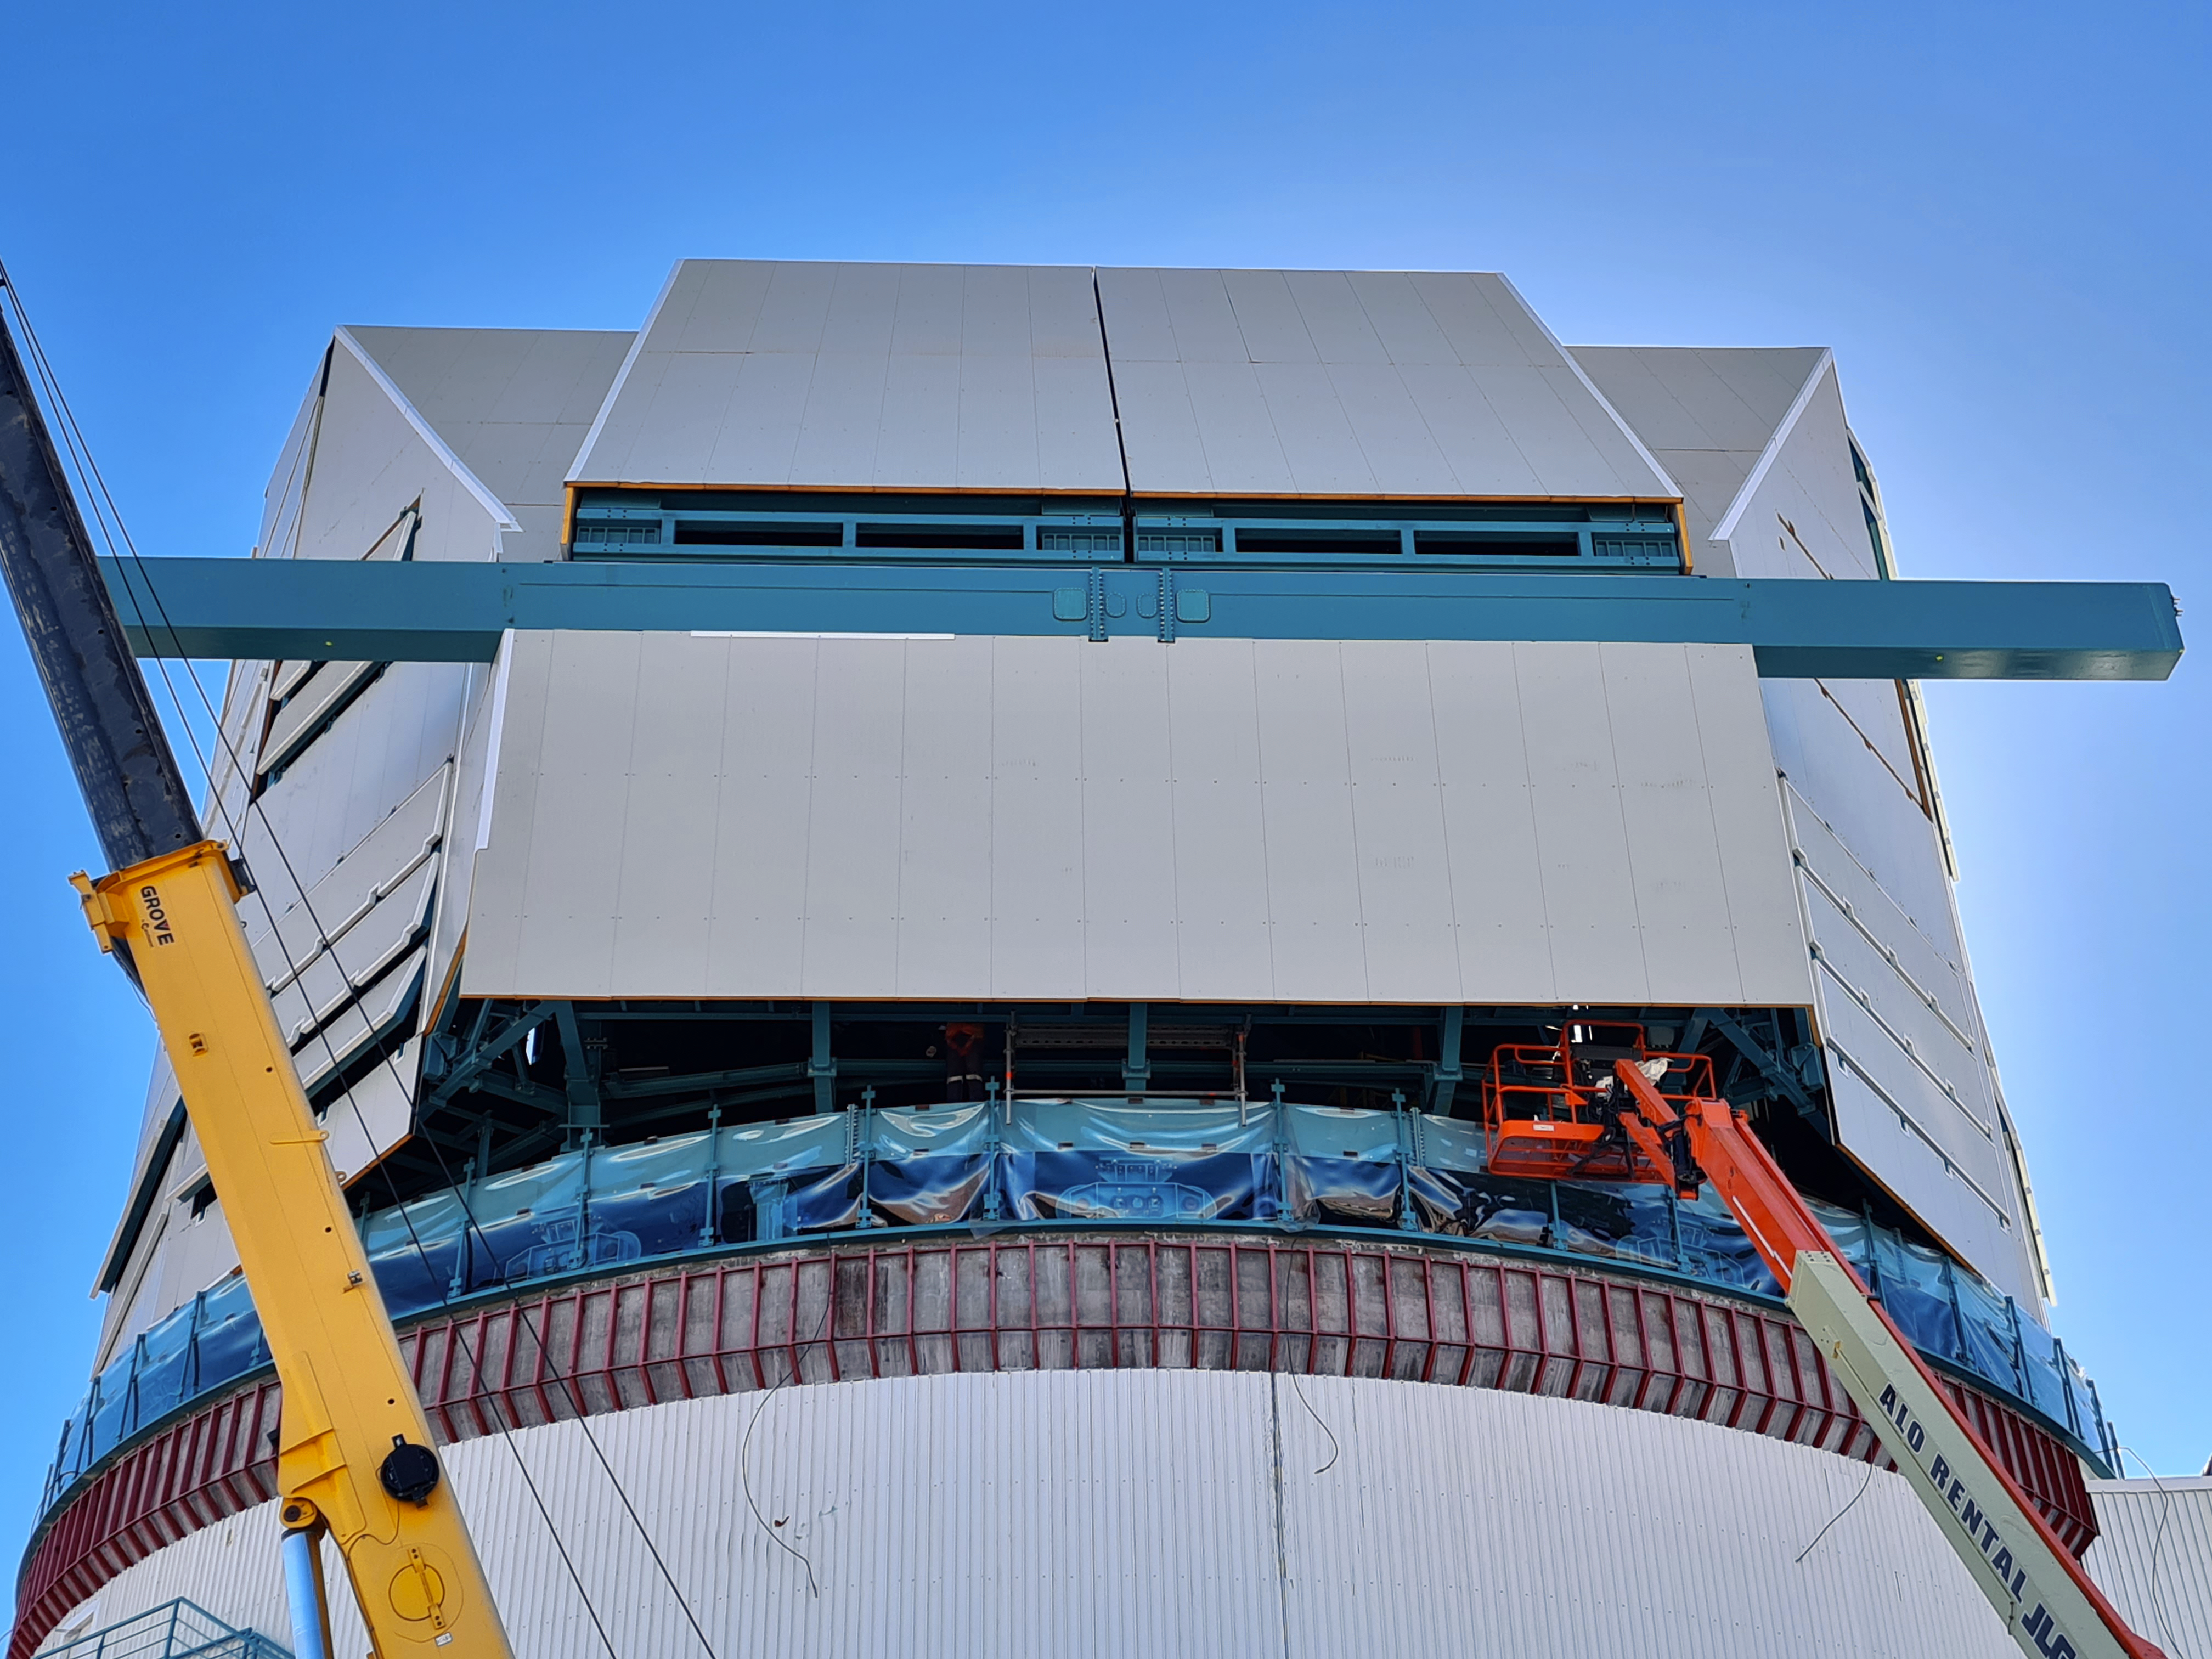

The observatory is currently under construction atop Cerro Pachón

COVID-19 restrictions in the La Serena region of Chile have impacted construction activity, but progress on the summit is still being made, with a focus on high-priority work.

Credit: Rubin Observatory/NSF/AURA